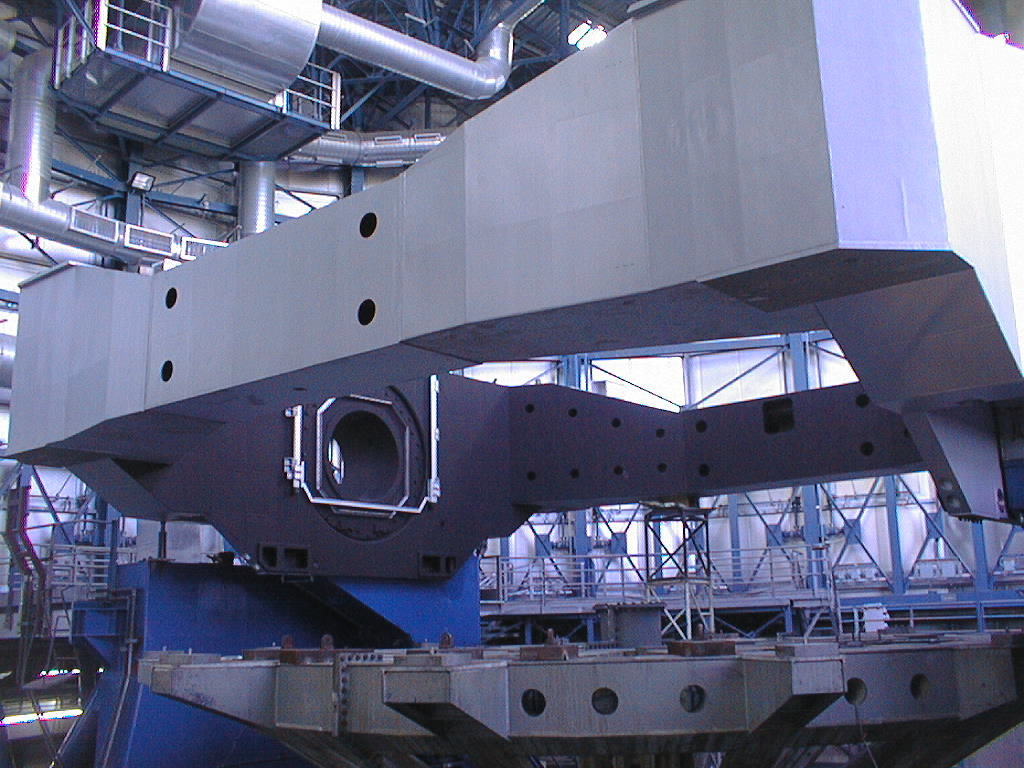

Installation of the VLT UT3 centrepiece

The two parts have been joined and the complete UT3 centrepiece is now in place. (Photo obtained on December 14, 1998).

Credit: ESO